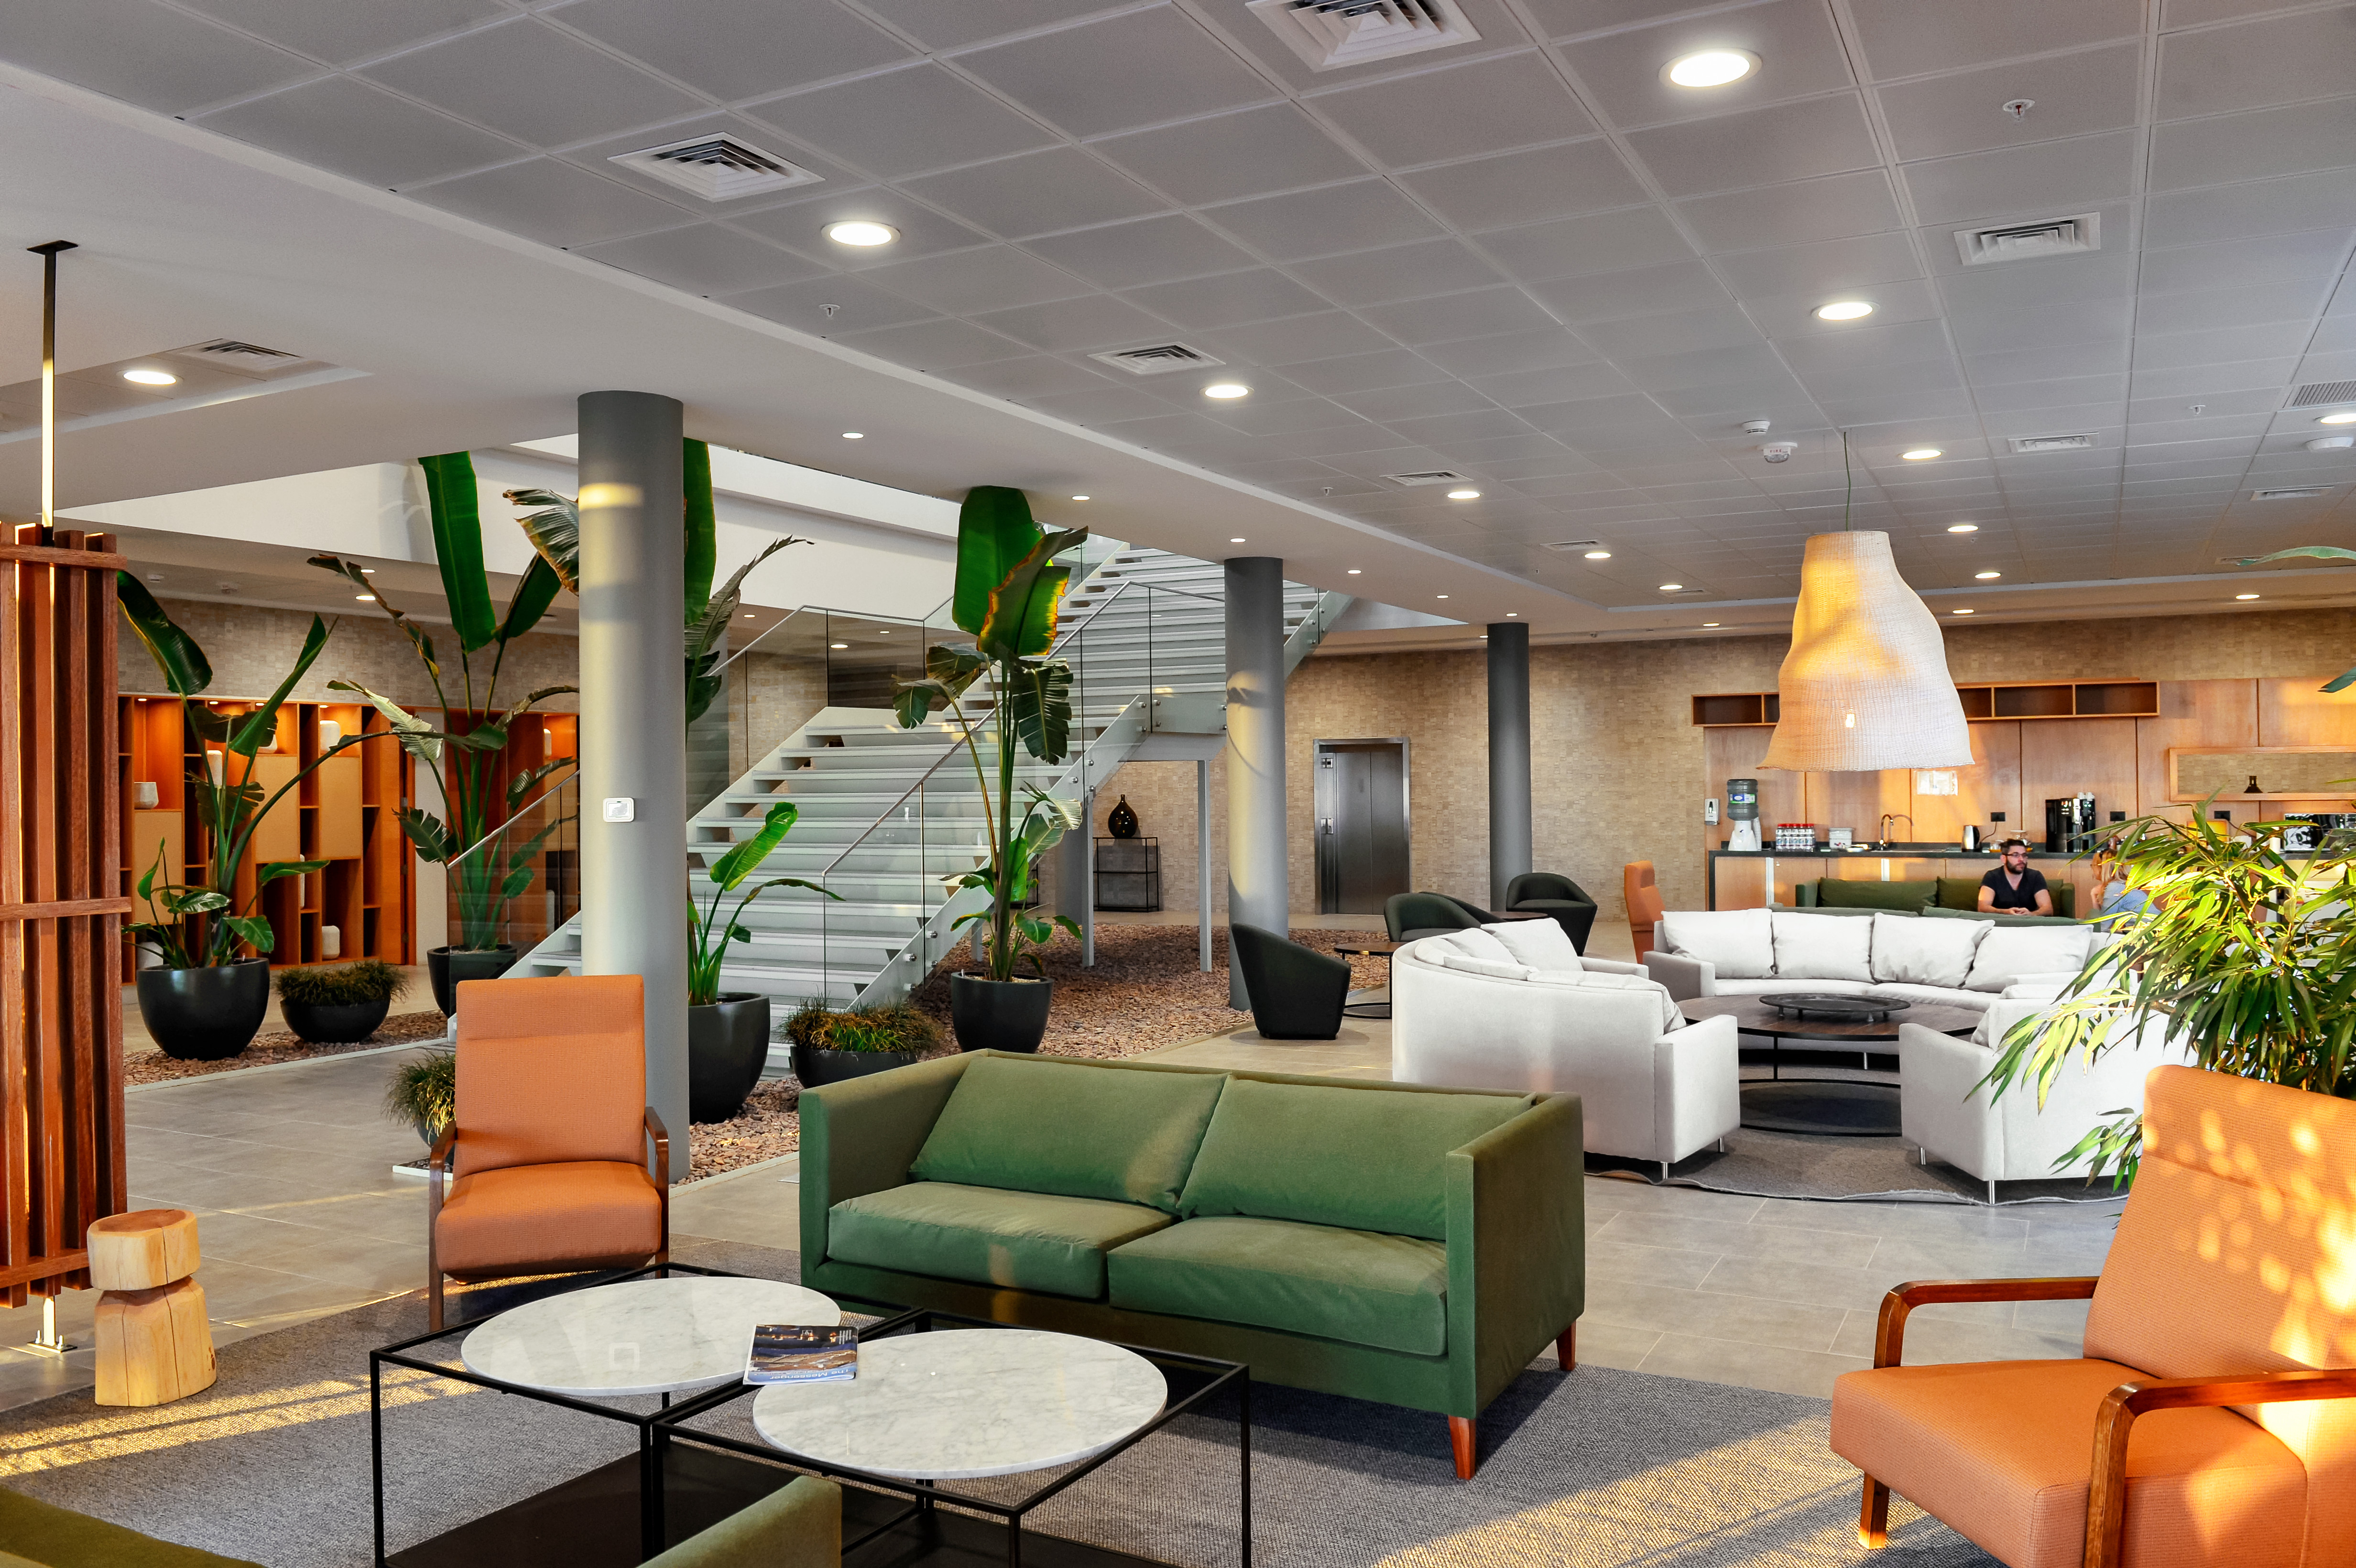

Inside the ALMA residencia

Inside the ALMA residencia, which serves as accommodation for staff and astronomers visiting to study the Universe with ALMA. The residencia is located at an altitude of 2.900 meters, still about 2000 meters below ALMA itself, which sits on the breathtaking Chajnantor Plateau. The residencia offers many leisure facilities, including a library, lounge and spa with a gym, swimming pool and sauna, providing a relaxing environment to balance the harsh desert surroundings for the residents, many of whom have irregular working hours and night shifts.

Credit: A. Caproni (ESO)